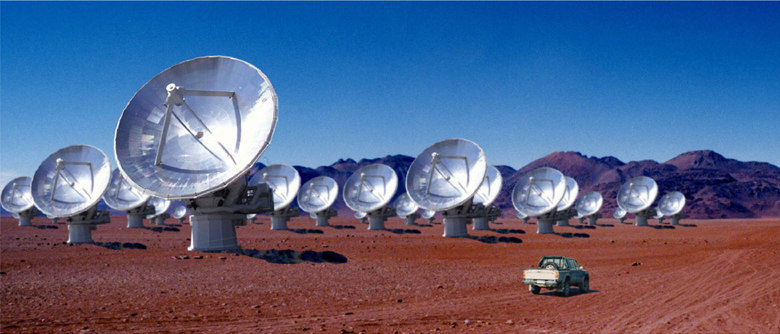

Joint construction of the giant radio telescope "ALMA" in Chile

This image shows how the ALMA facility may look like when it is ready at Chajnantor.

Credit: Courtesy NAOJ